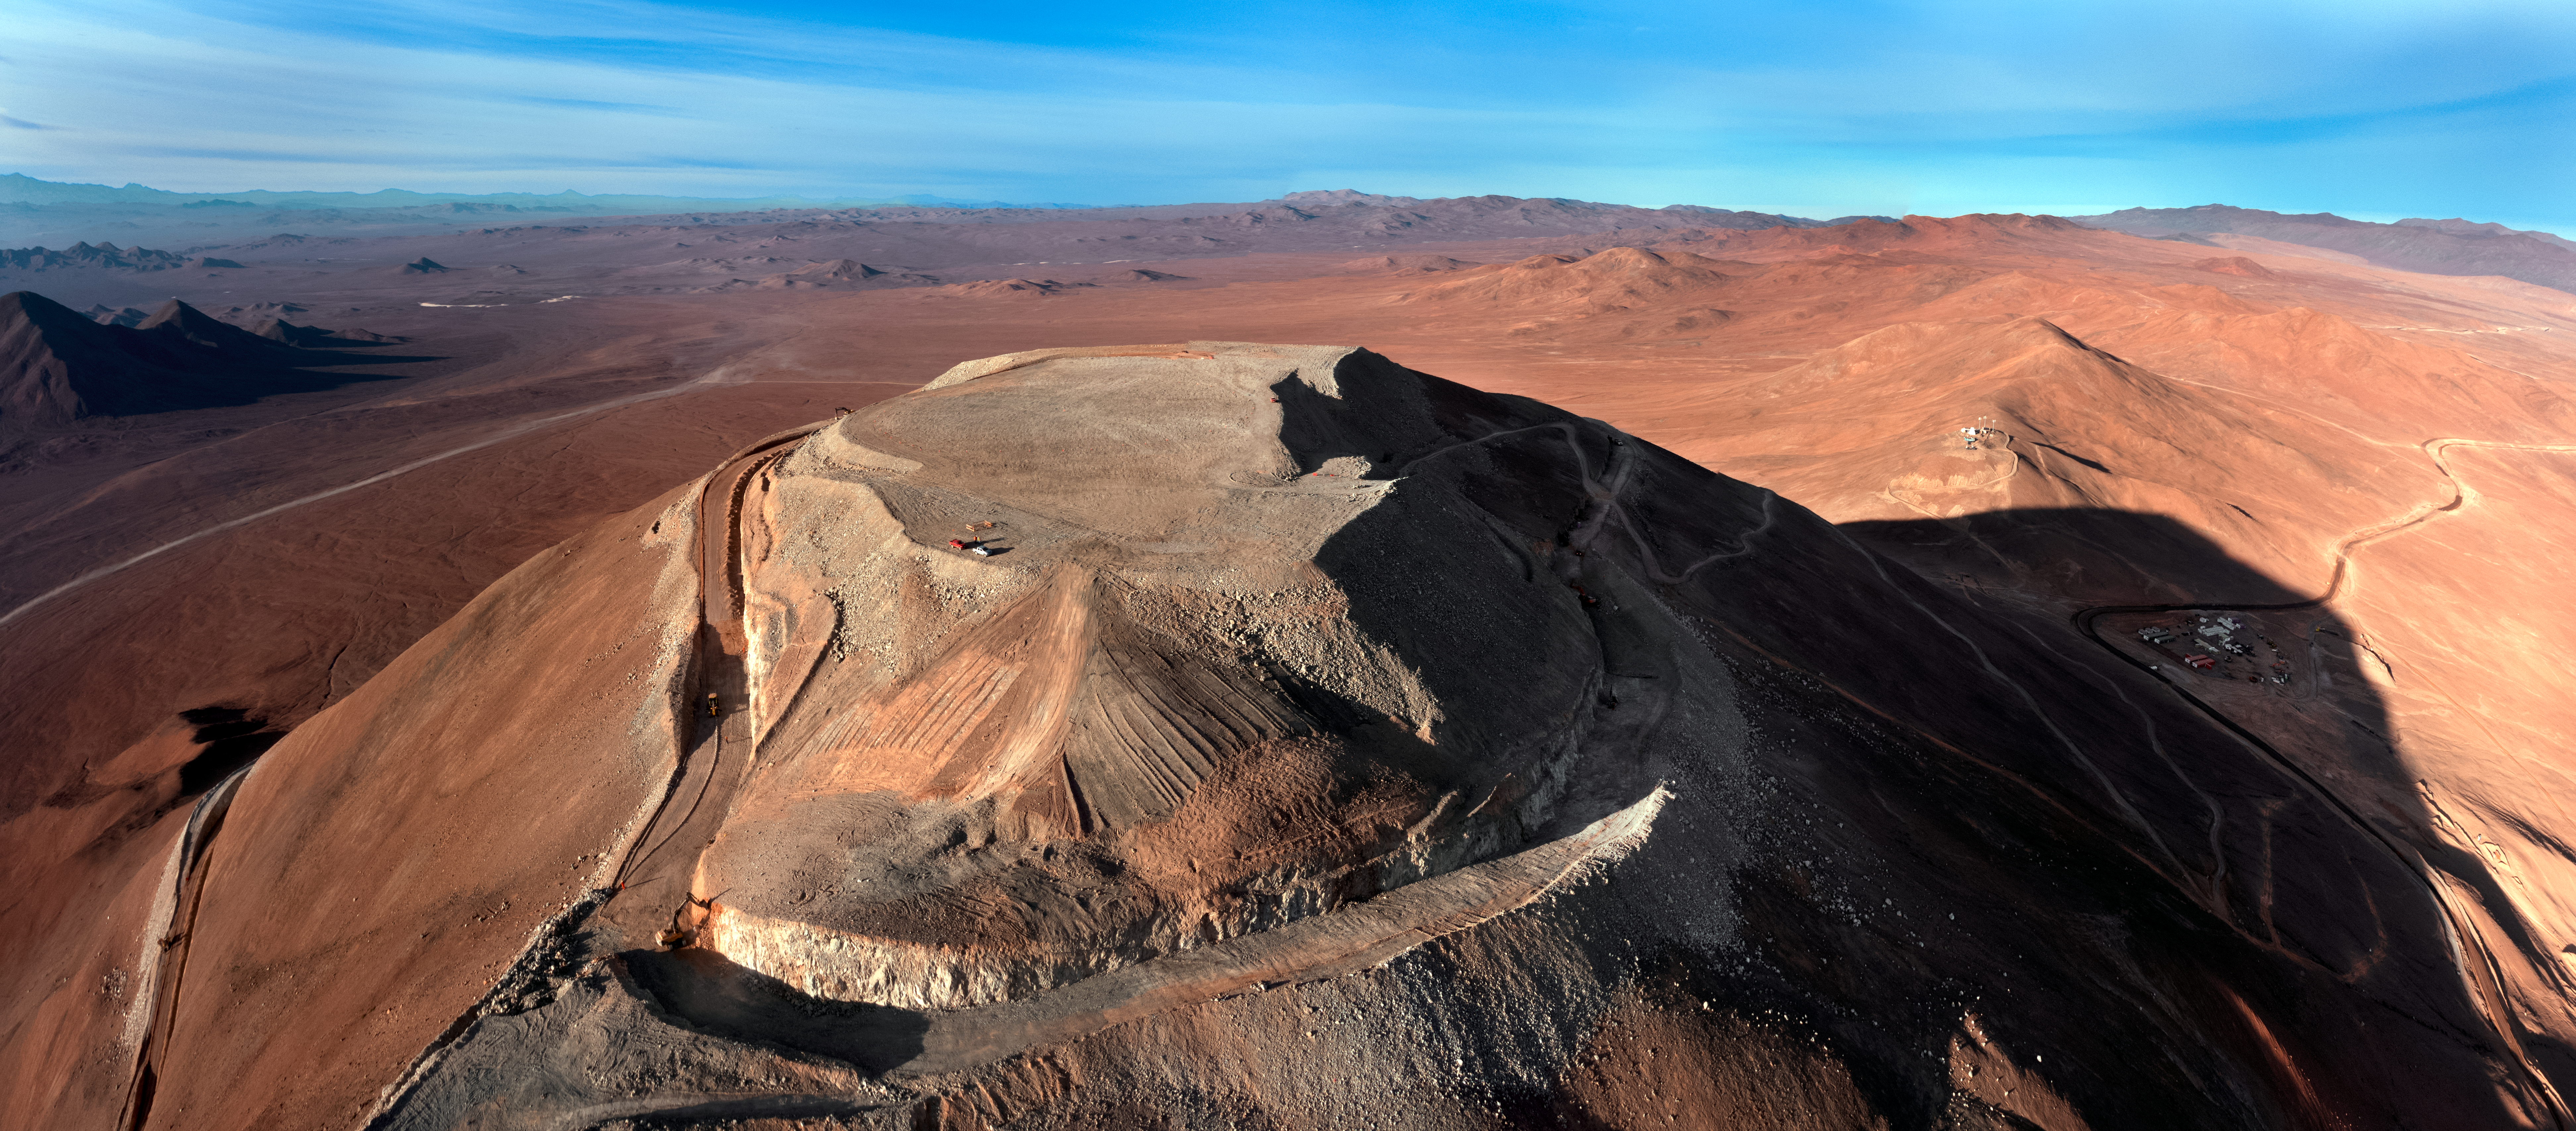

Cerro Armazones

The flattened peak of Cerro Armazones, the future home of ESO's Extremely Large Telescope (ELT), is set against the mountainous terrain of the Chilean Coastal Range. In the shadow of the mountain, the support buildings are plunged into shade.

Credit: G. Hüdepohl (atacamaphoto.com)/ESO